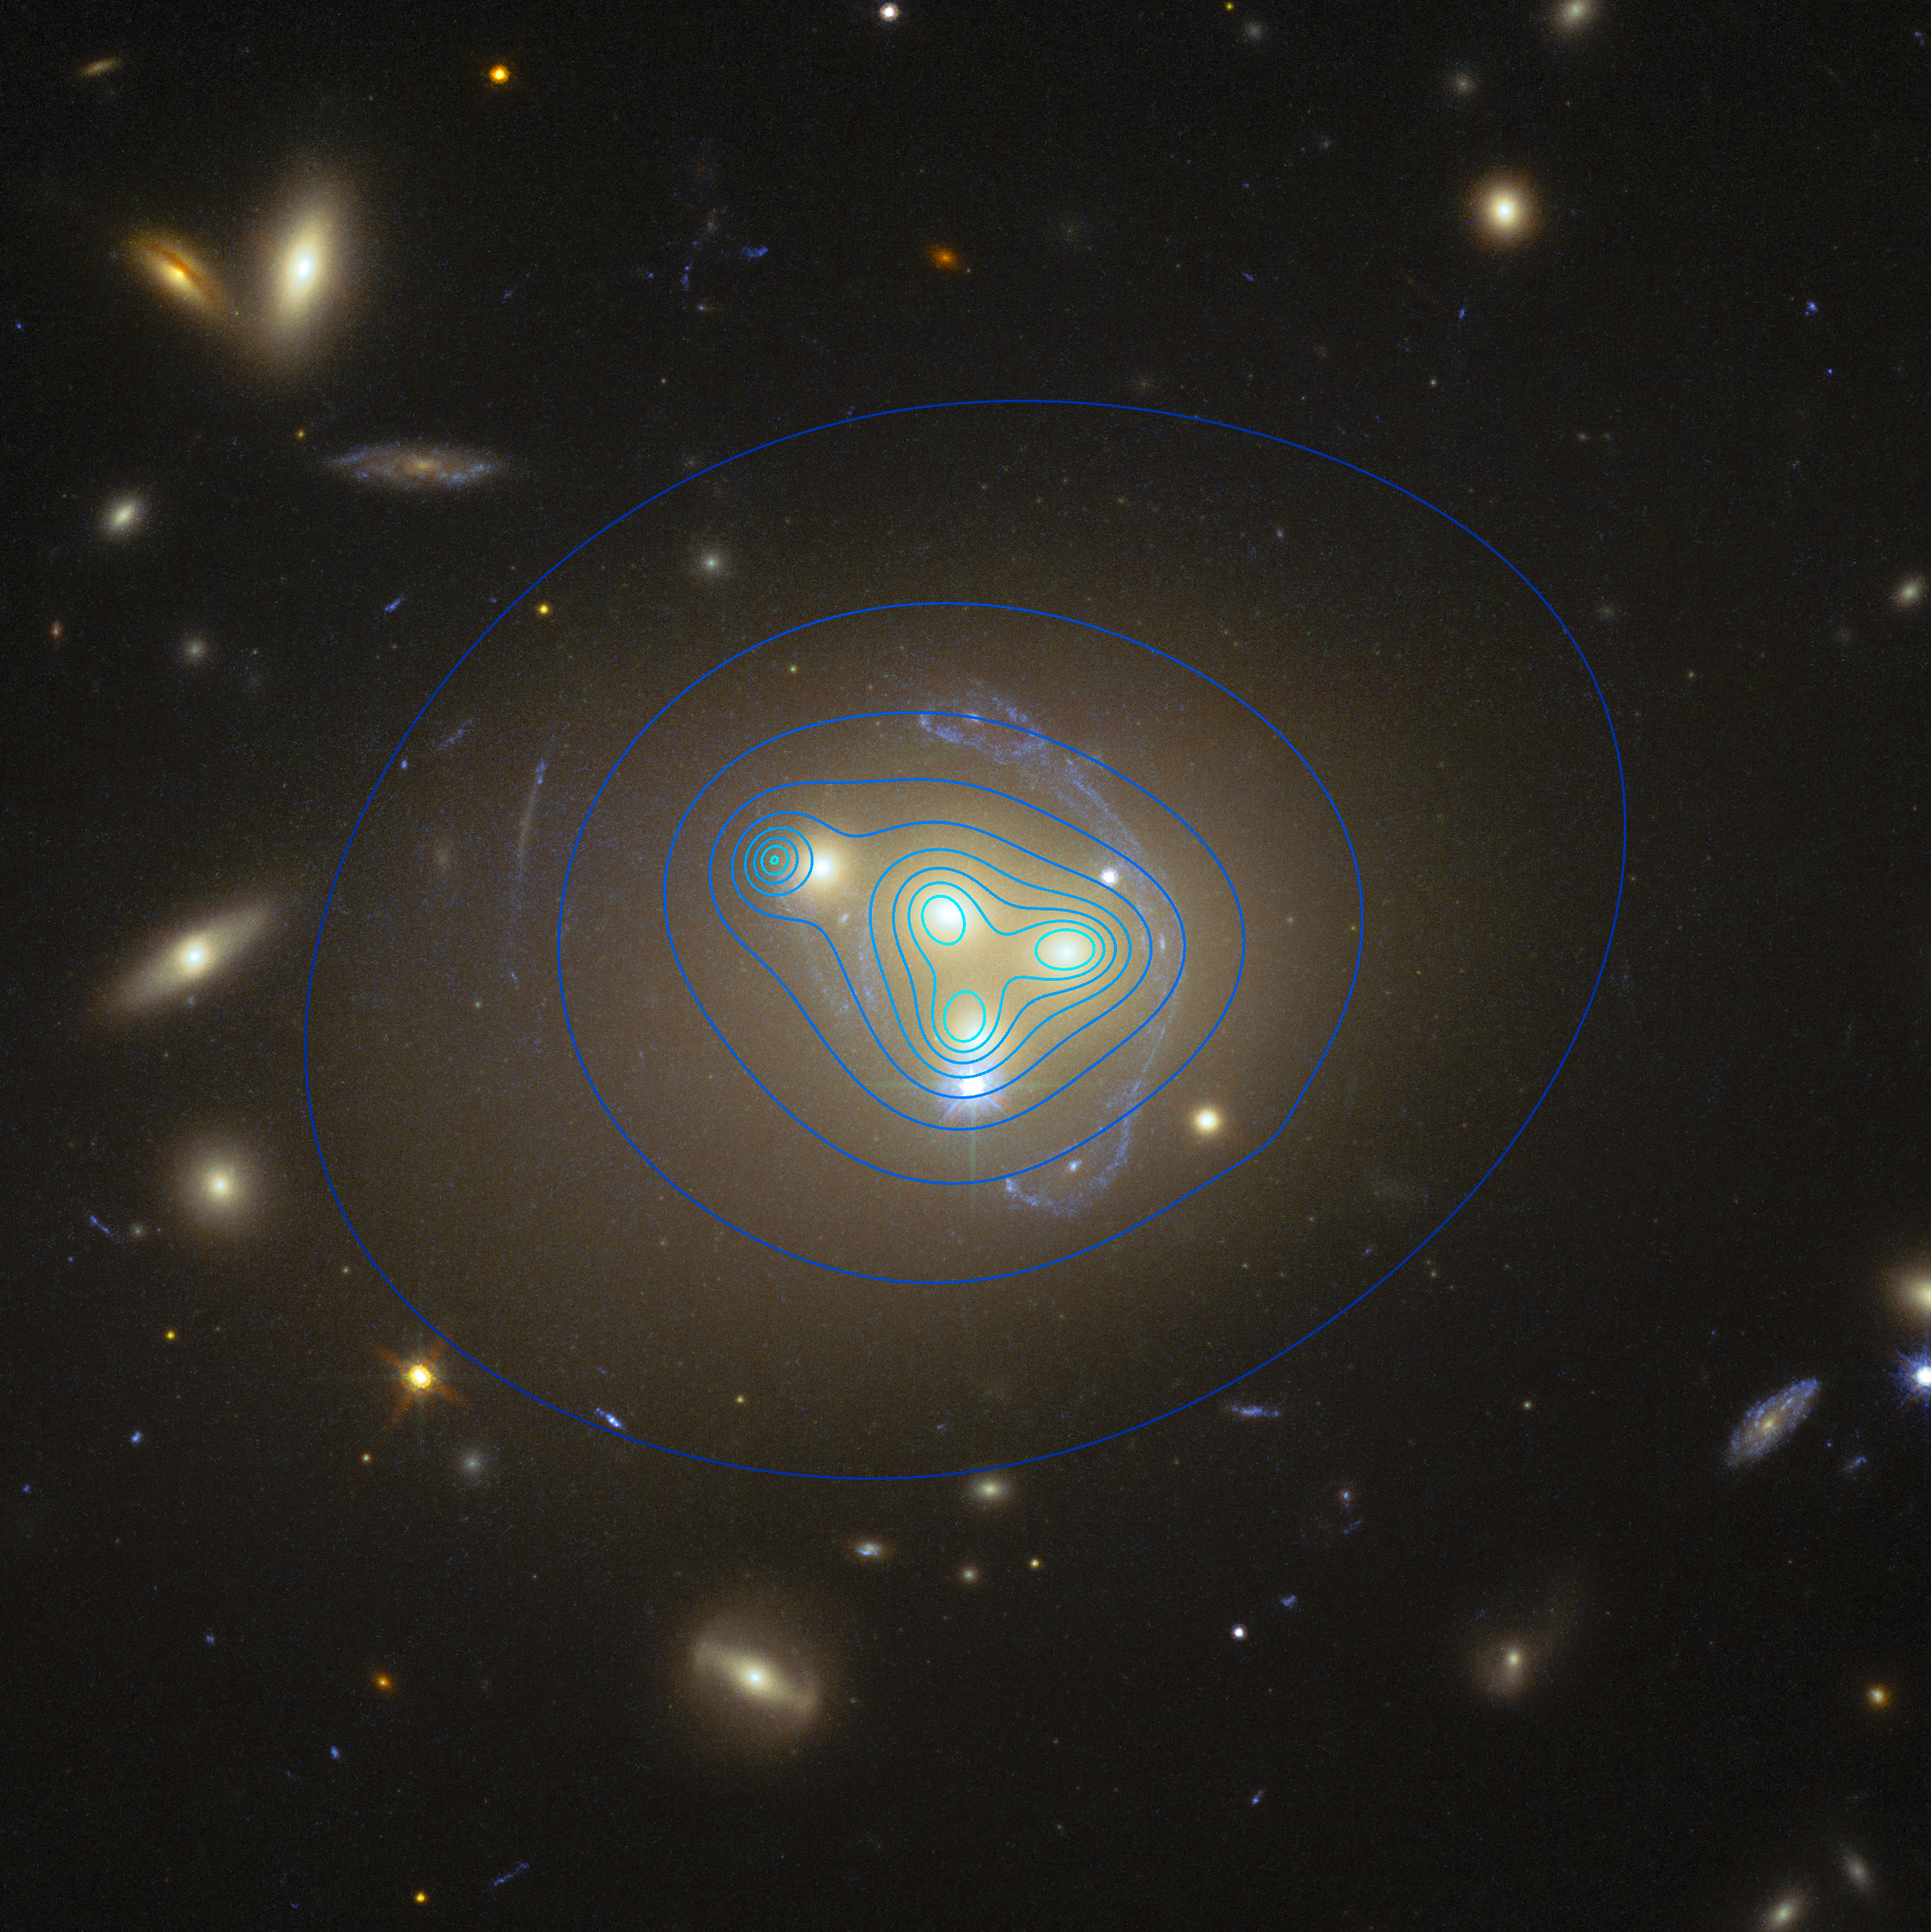

Hubble image of galaxy cluster Abell 3827 showing dark matter distribution

This image from the NASA/ESA Hubble Space Telescope shows the rich galaxy cluster Abell 3827. The strange pale blue structures surrounding the central galaxies are gravitationally lensed views of a much more distant galaxy behind the cluster.

The distribution of dark matter in the cluster is shown with blue contour lines. The dark matter clump for the galaxy at the left is significantly displaced from the position of the galaxy itself, possibly implying dark matter-dark matter interactions of an unknown nature are occuring.

Credit: ESO/R. Massey